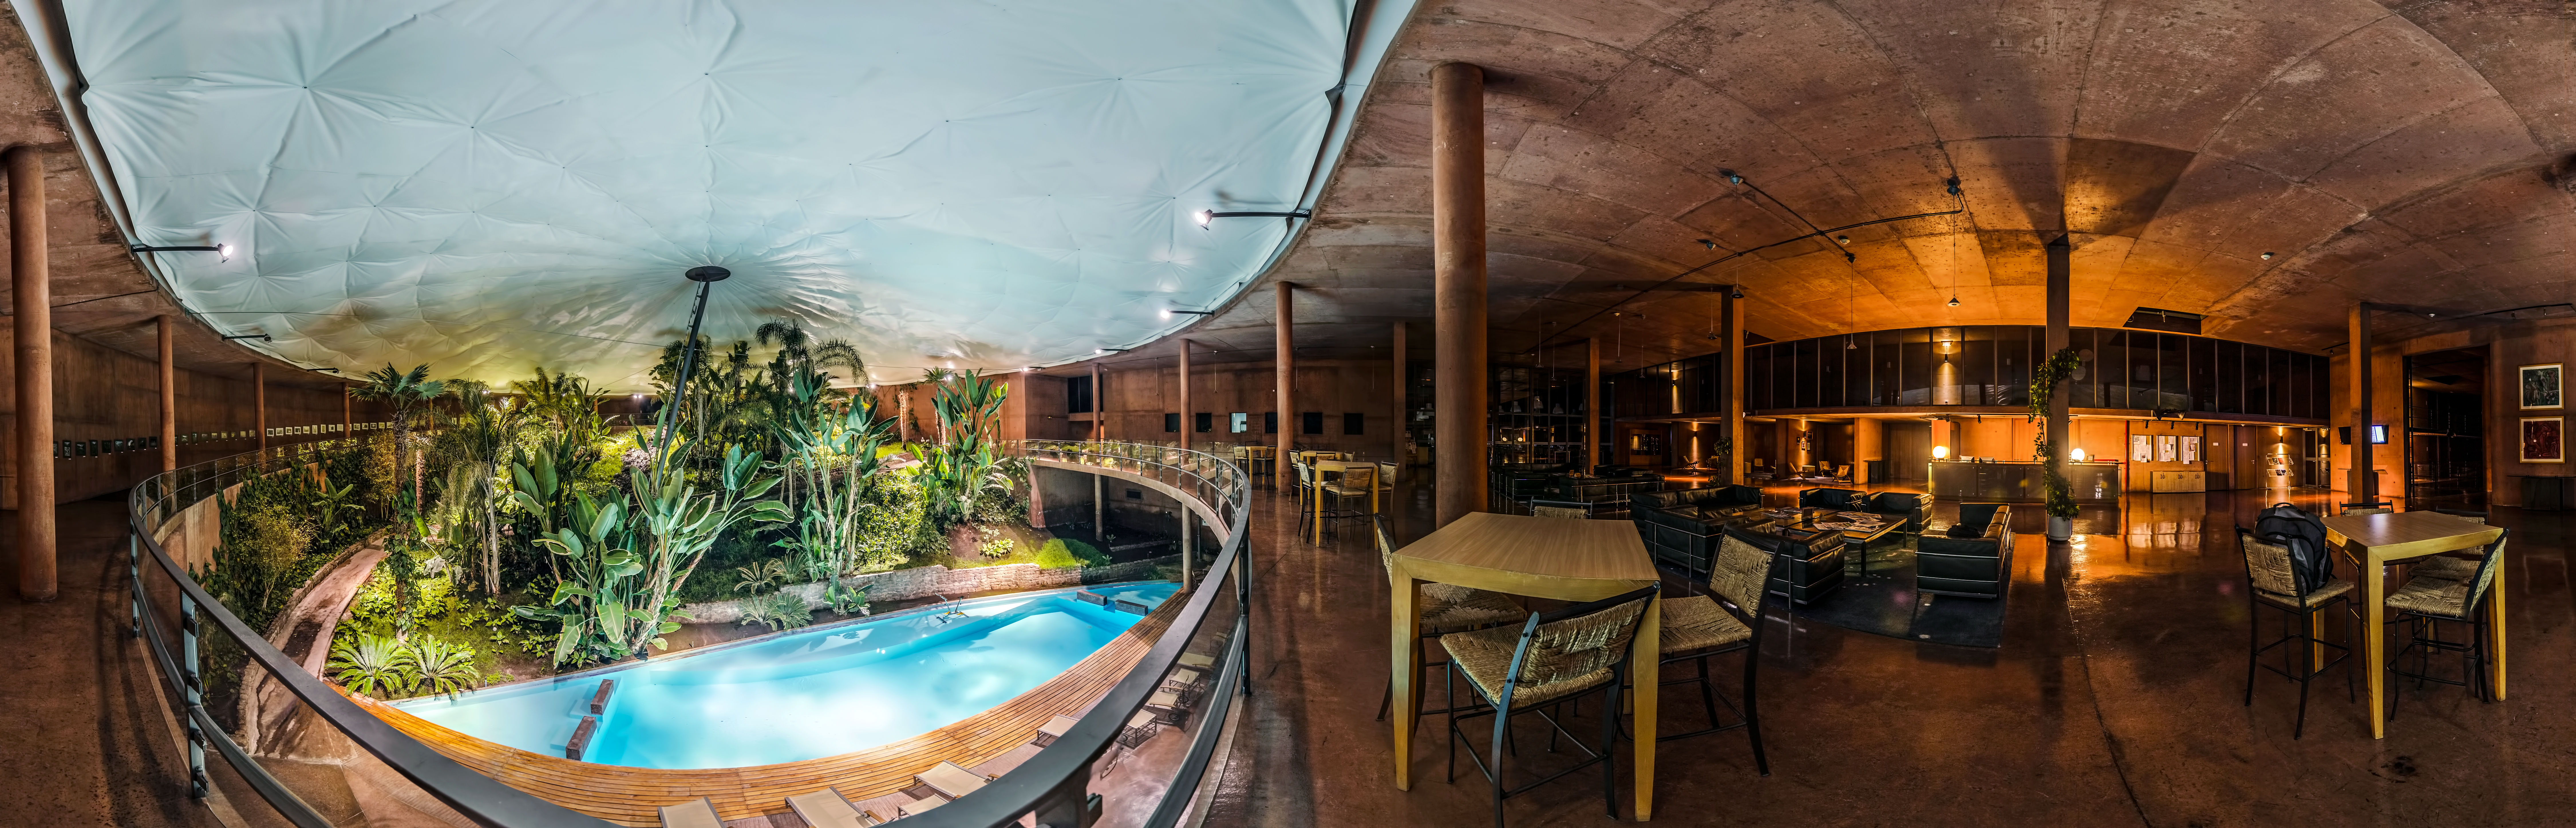

Panorama of Residencia

A calming panorama of Paranal Residencia - where astronomers go to chill out.

Credit: ESO/G.Brammer